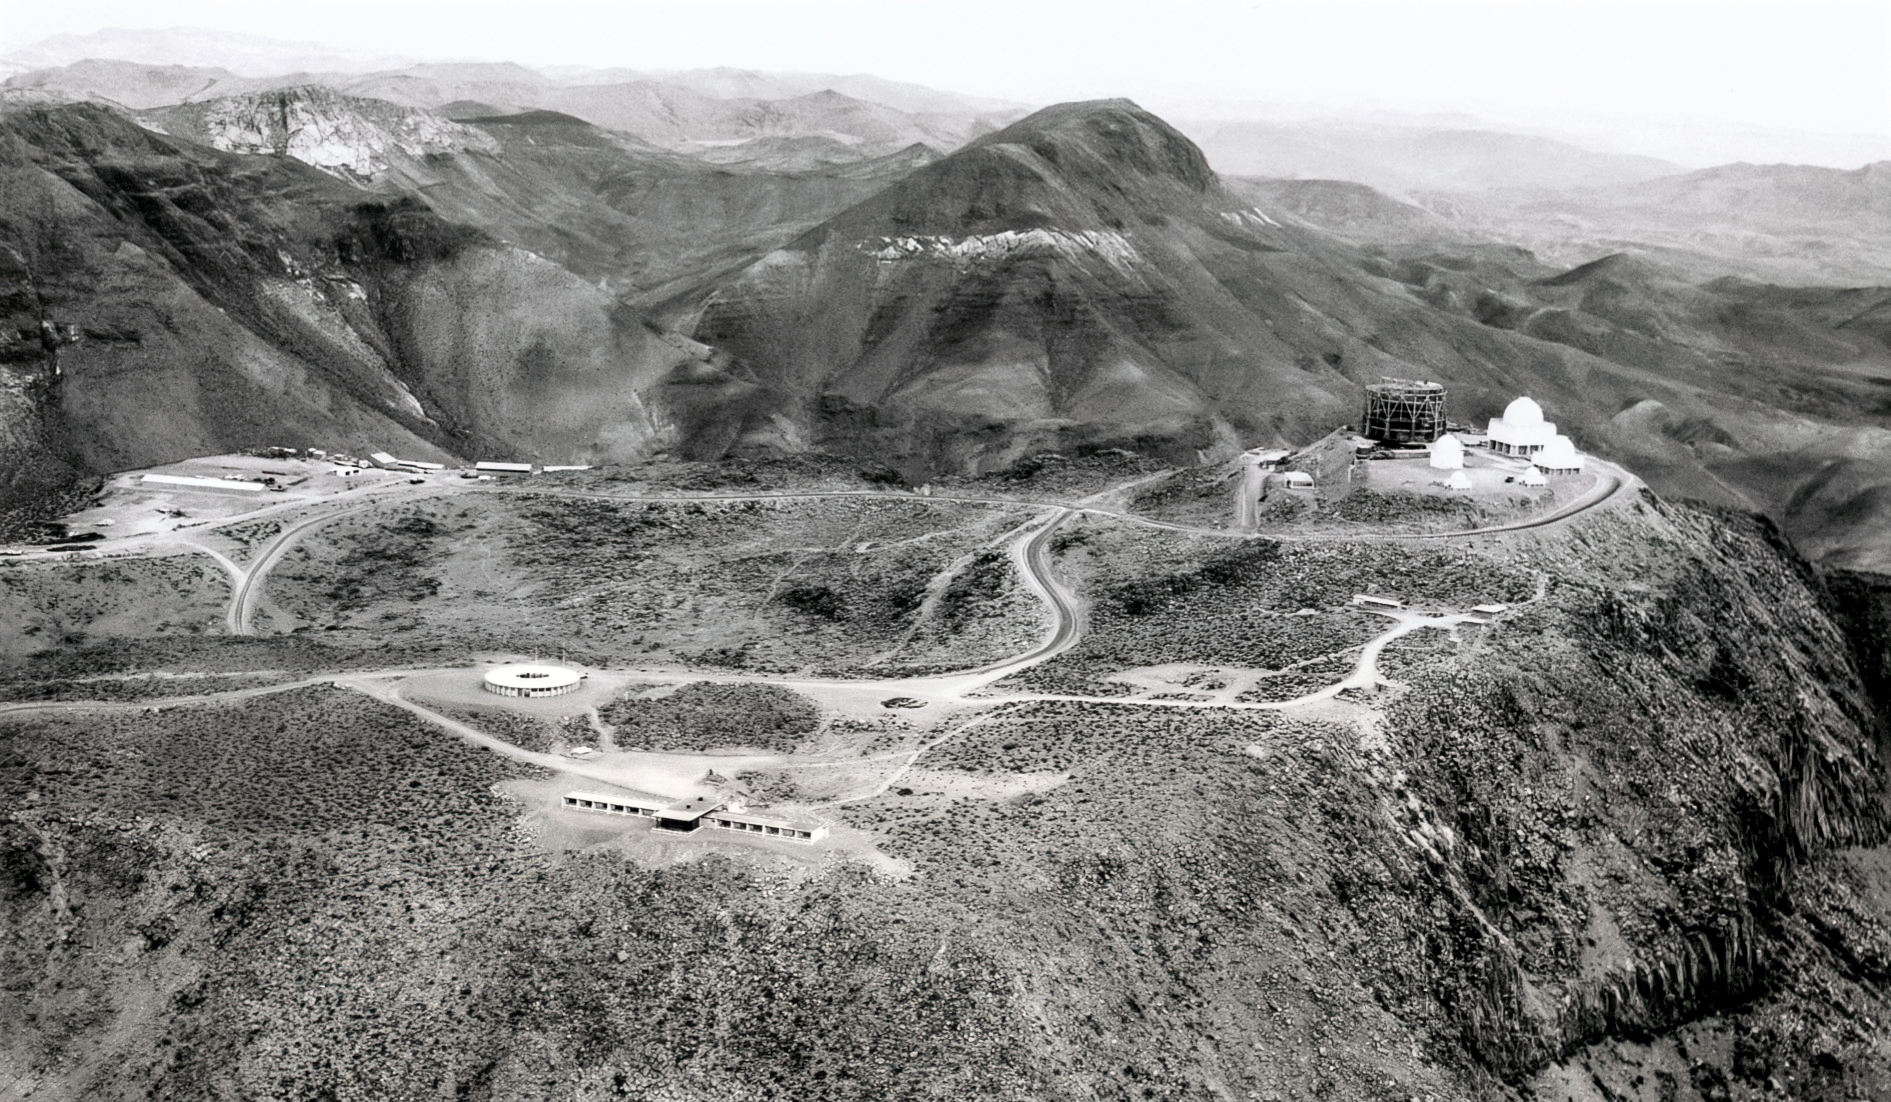

Construction on Cerro Tololo 1963

Site of a new observatory.

Credit: NOIRLab/NSF/AURA